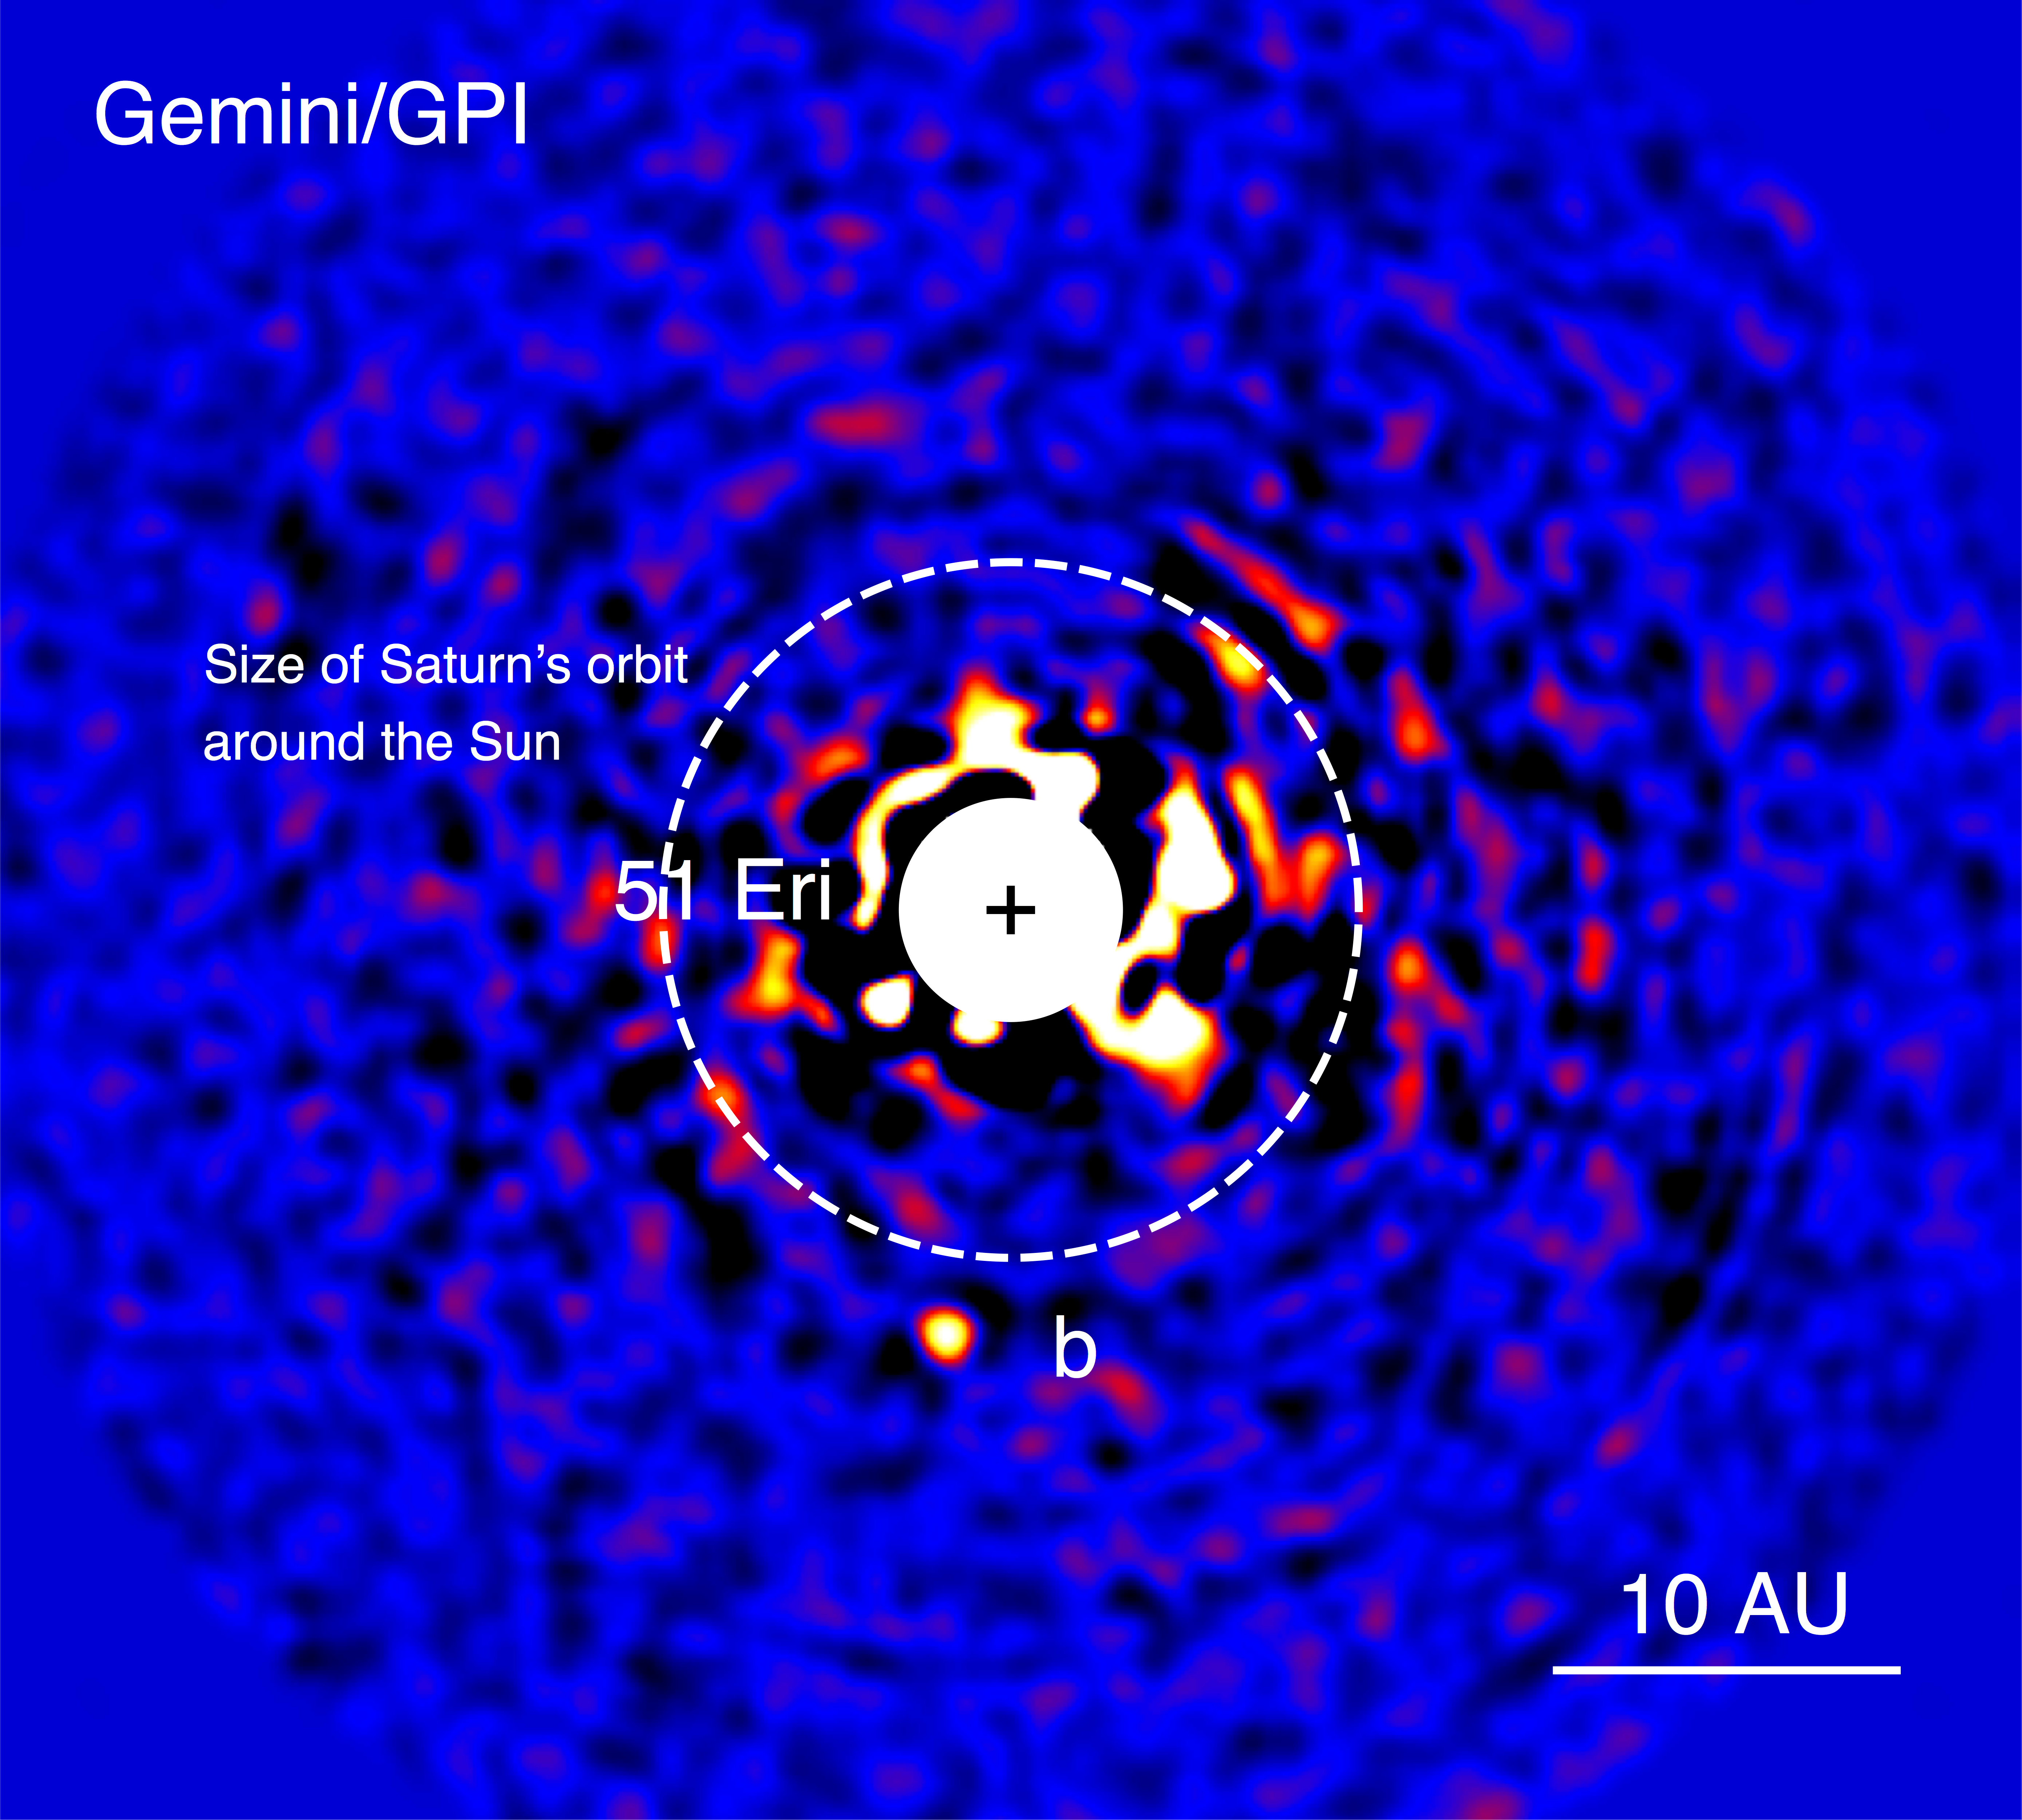

Gemini-Discovered World is Most Like Jupiter

Discovery image of 51 Eri b with the Gemini Planet Imager taken in the near-infrared light on December 18, 2014. The bright central star has been mostly removed by a hardware and software mask to enable the detection of the exoplanet one million times fainter.

Credit: J. Rameau (UdeM) and C. Marois (NRC Herzberg).